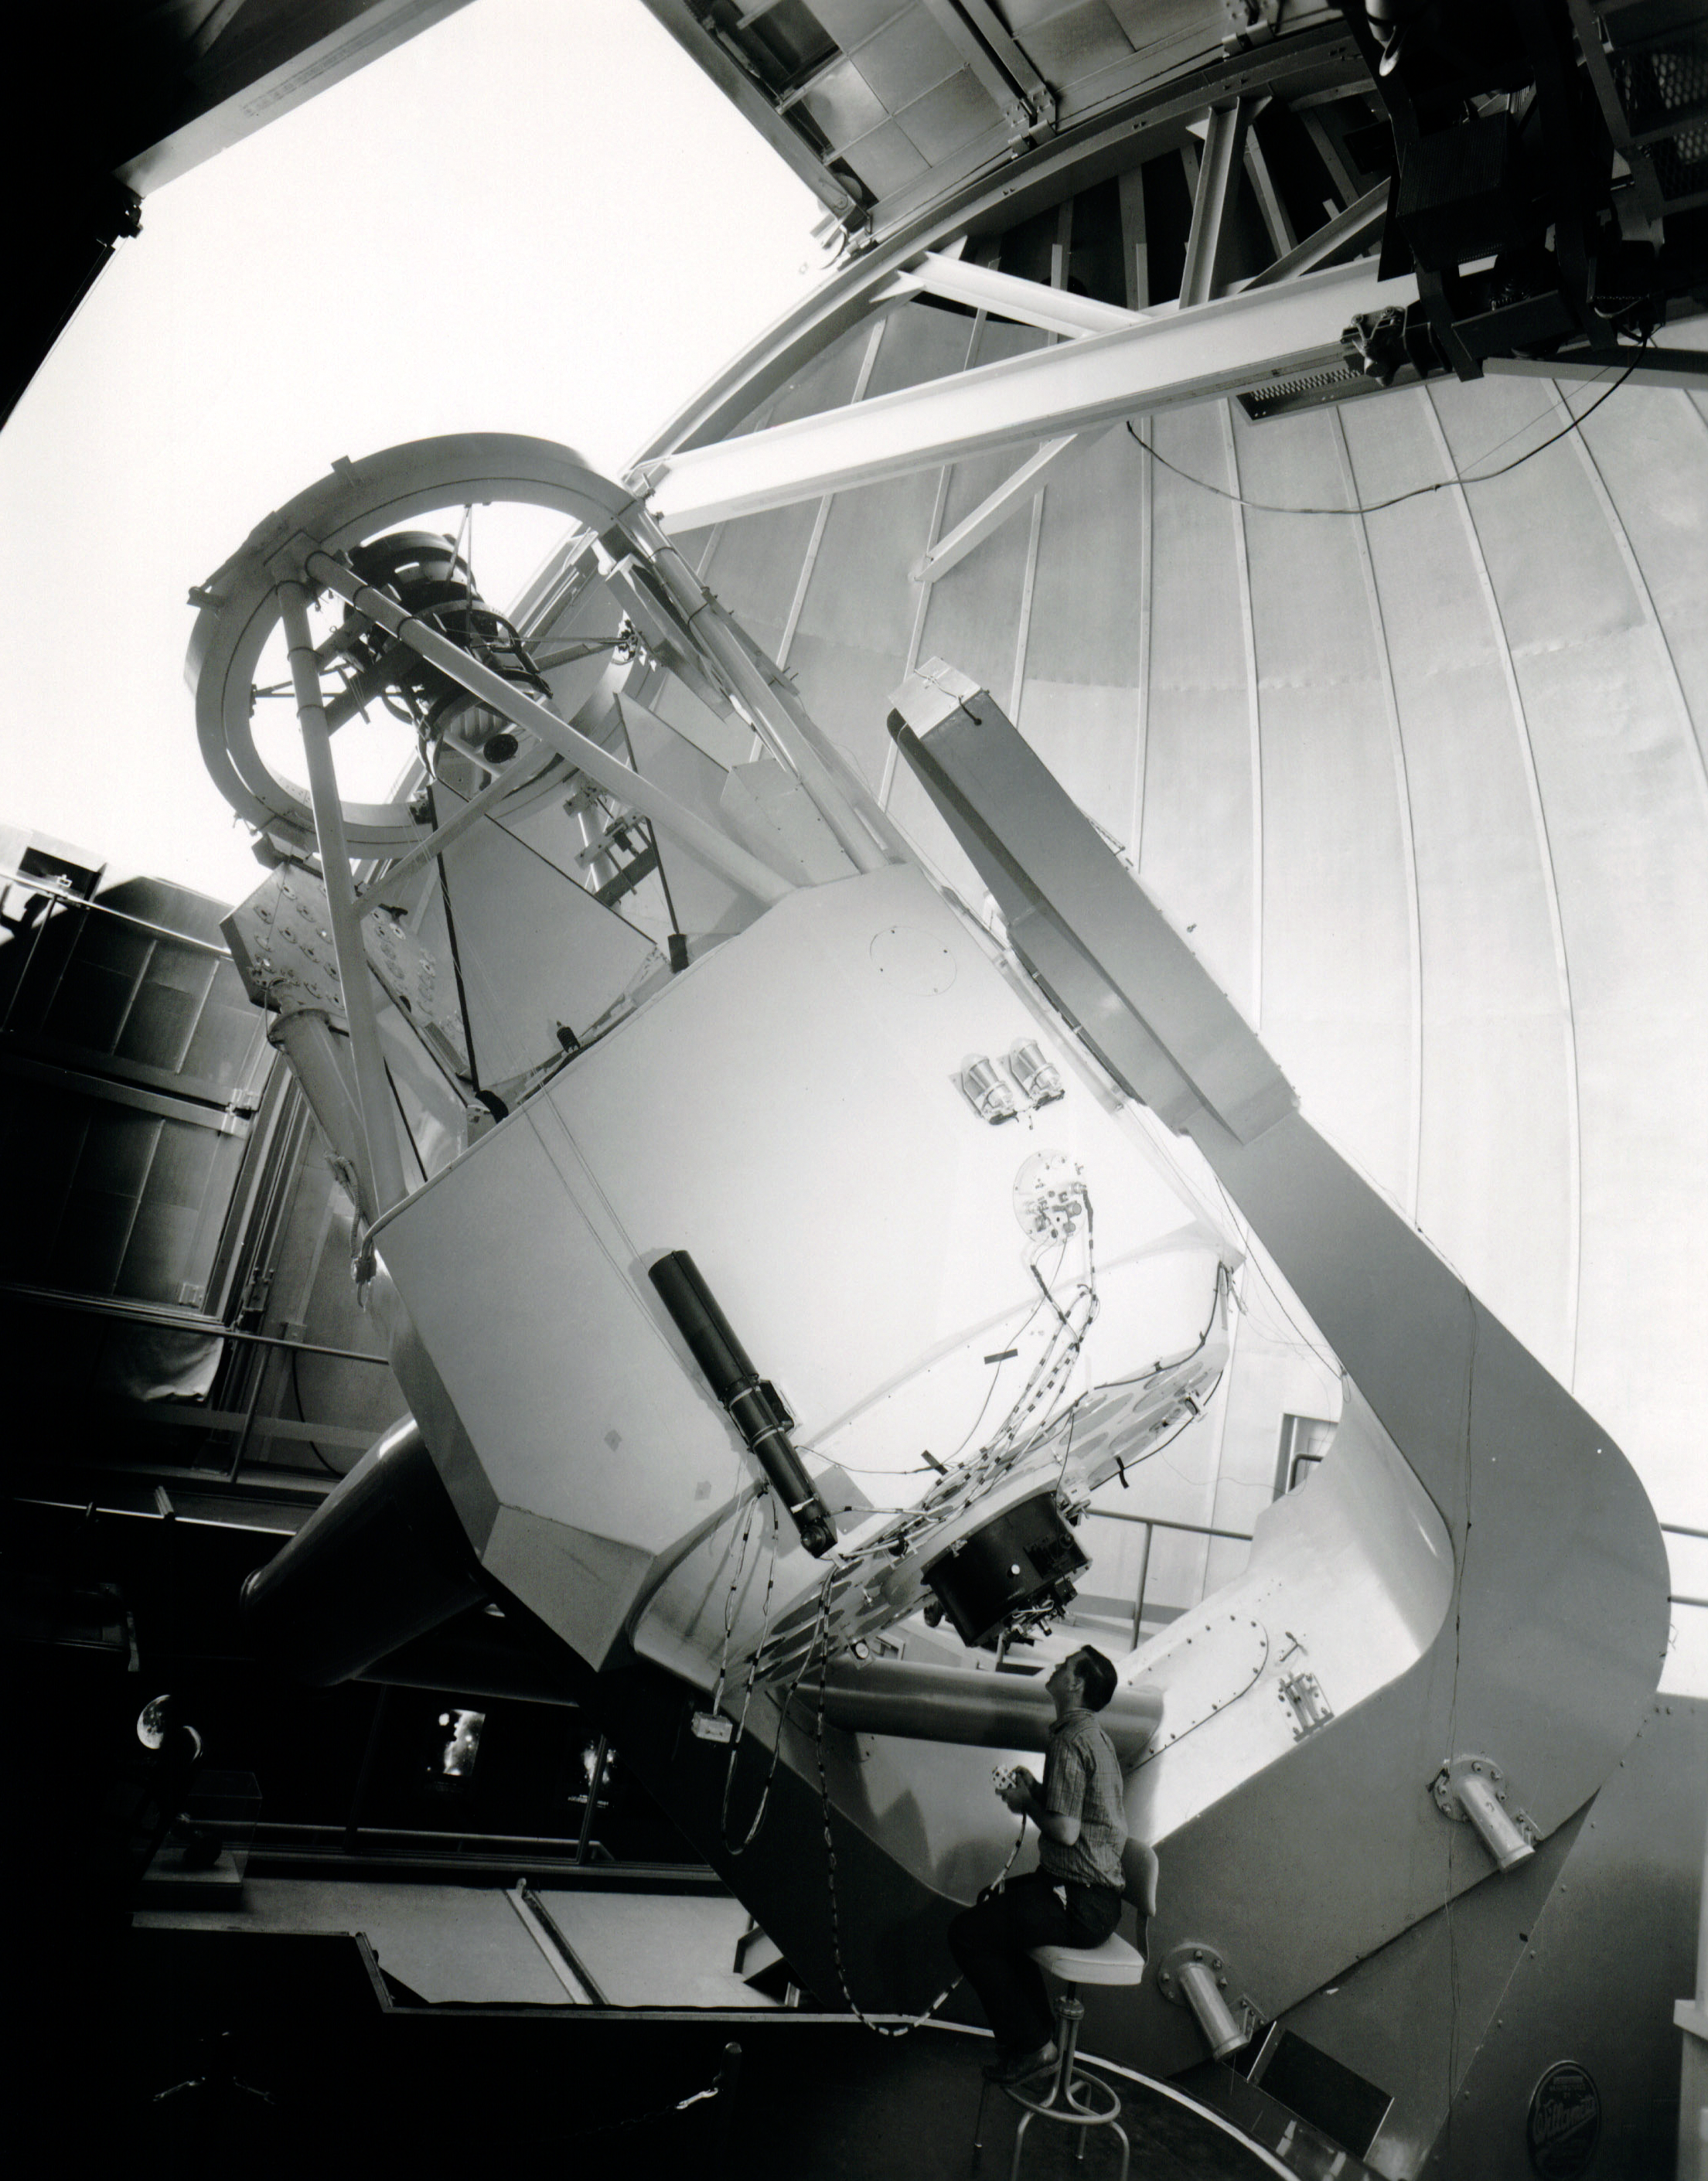

The Mayall Telescope at Work

In this vintage photo, a scientist peers through the NSF Nicholas U. Mayall 4-meter Telescope.

This image is part of NSF NOIRLab’s historical archives.

Credit: KPNO/NOIRLab/AURA/NSF